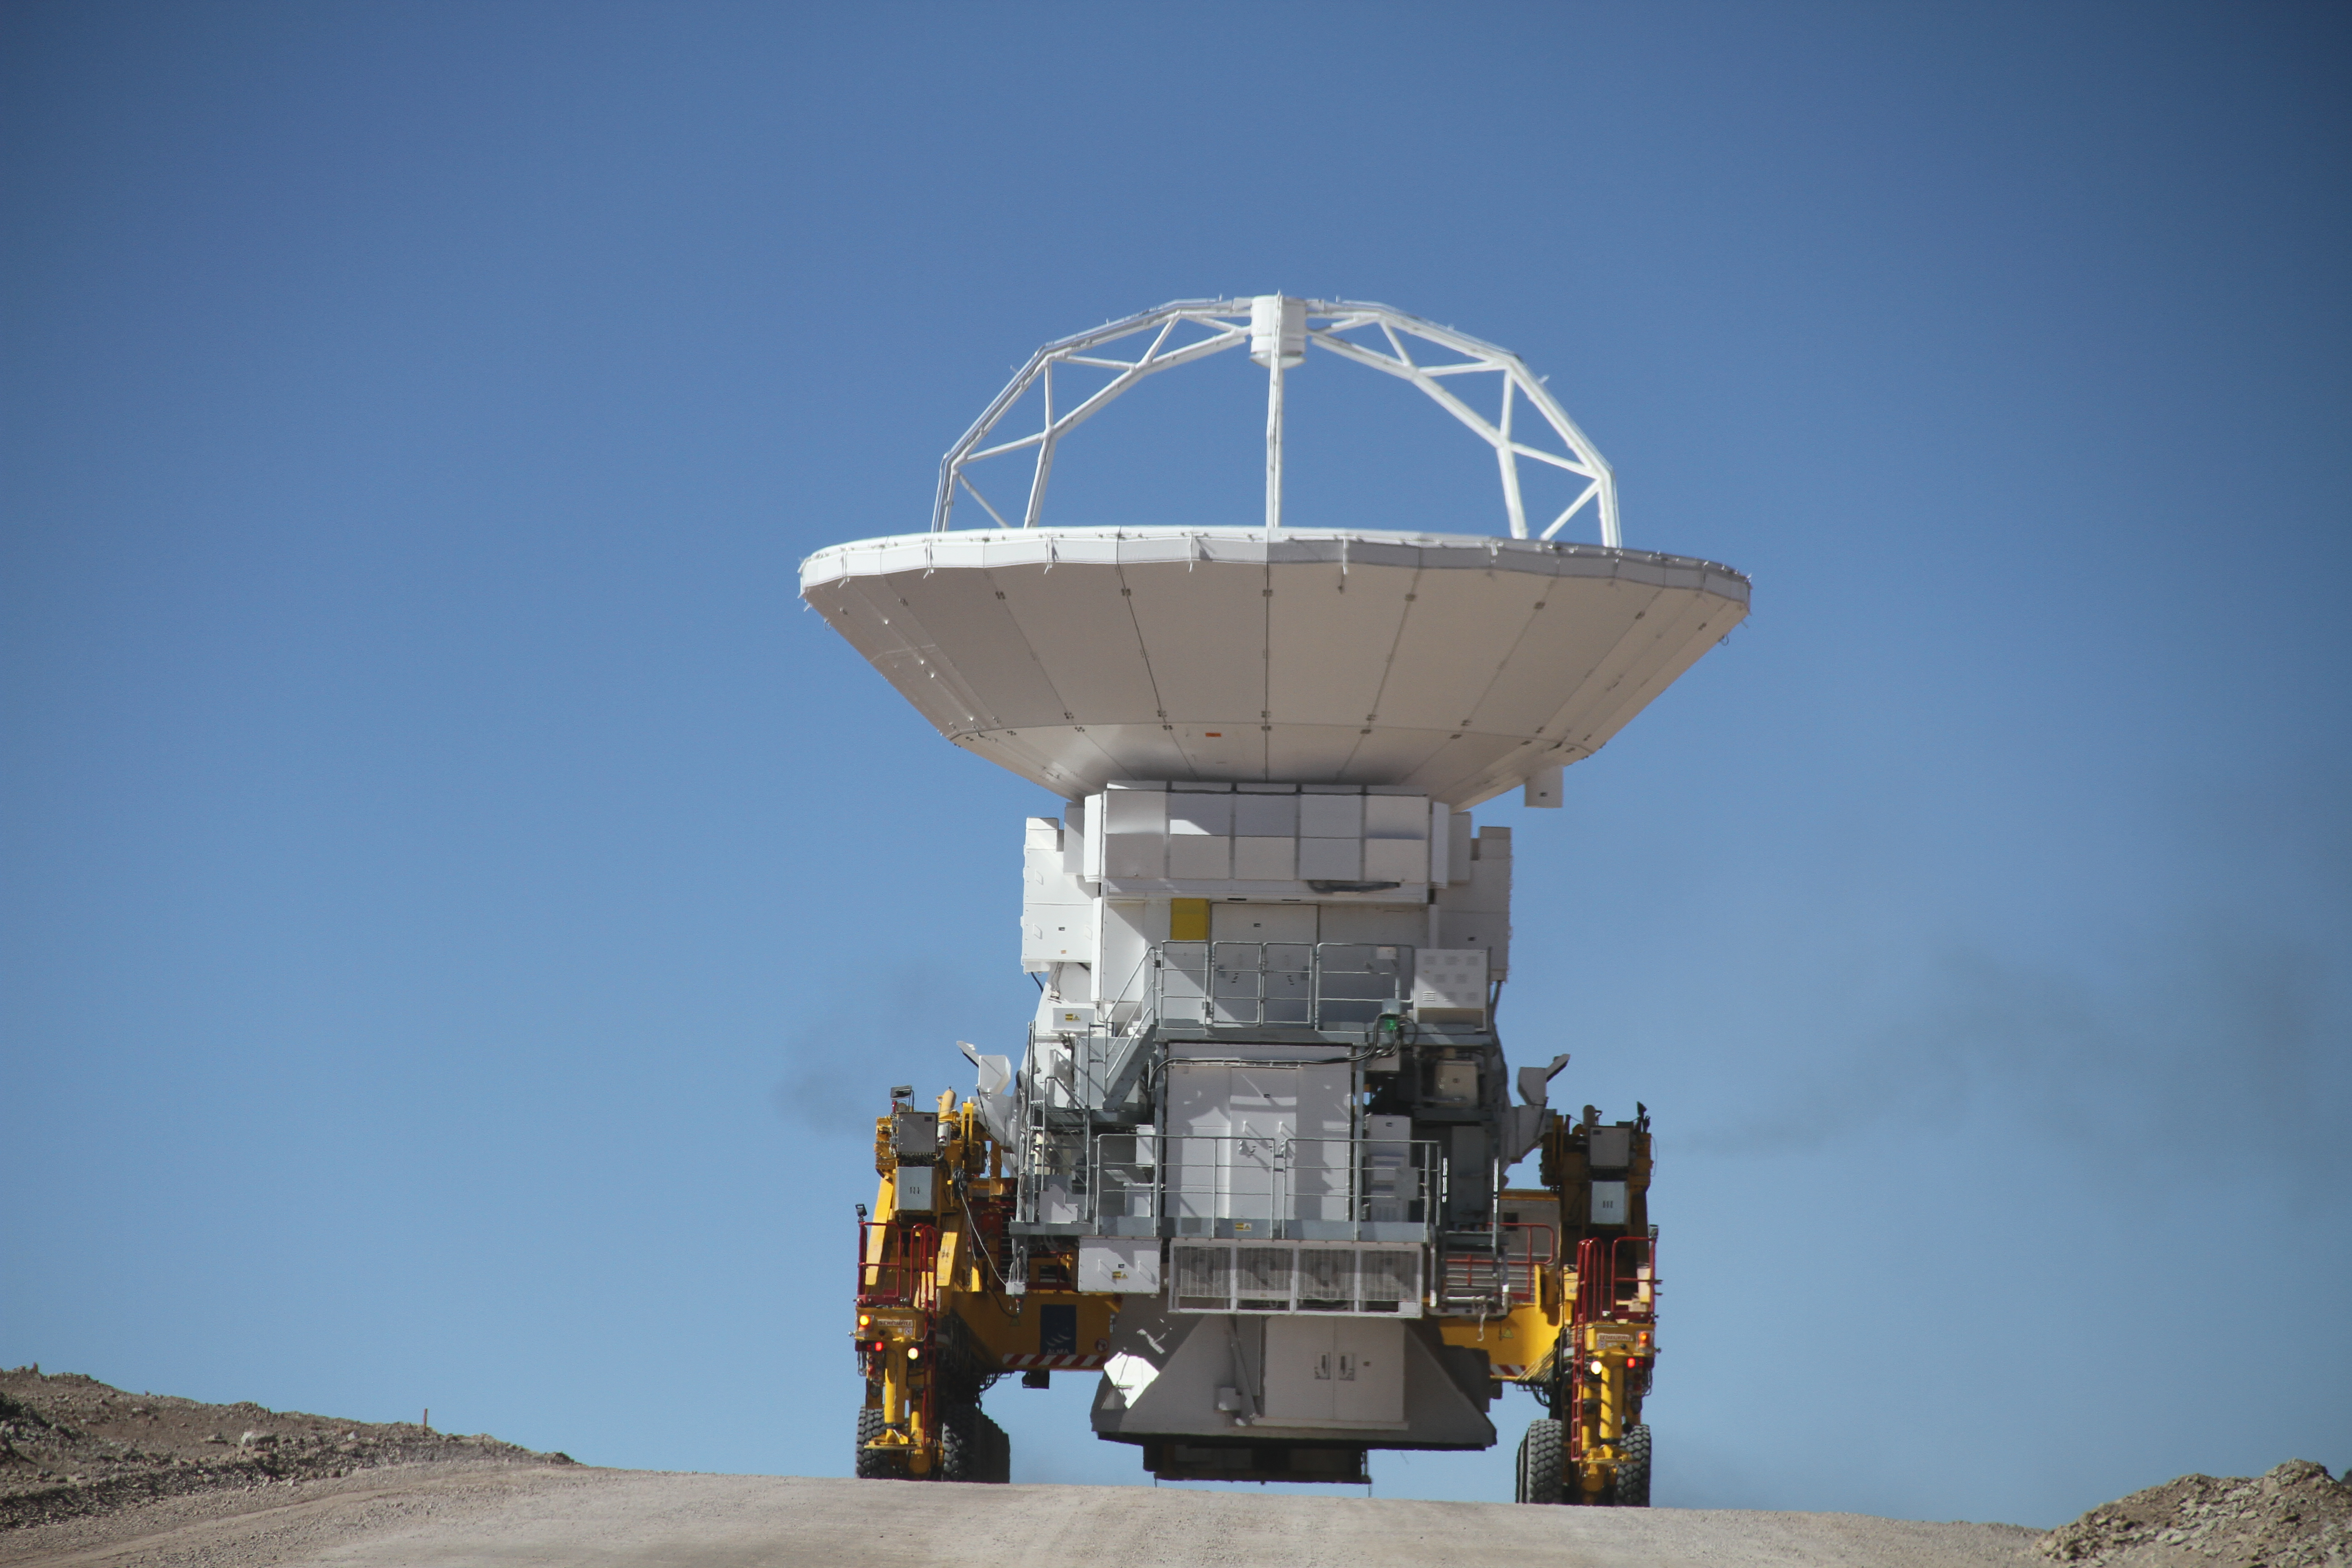

Transporter moving a telescope

Transporter moving a telescope to Chajnantor.

Credit: Jaime Guarda - ALMA (ESO/NAOJ/NRAO)